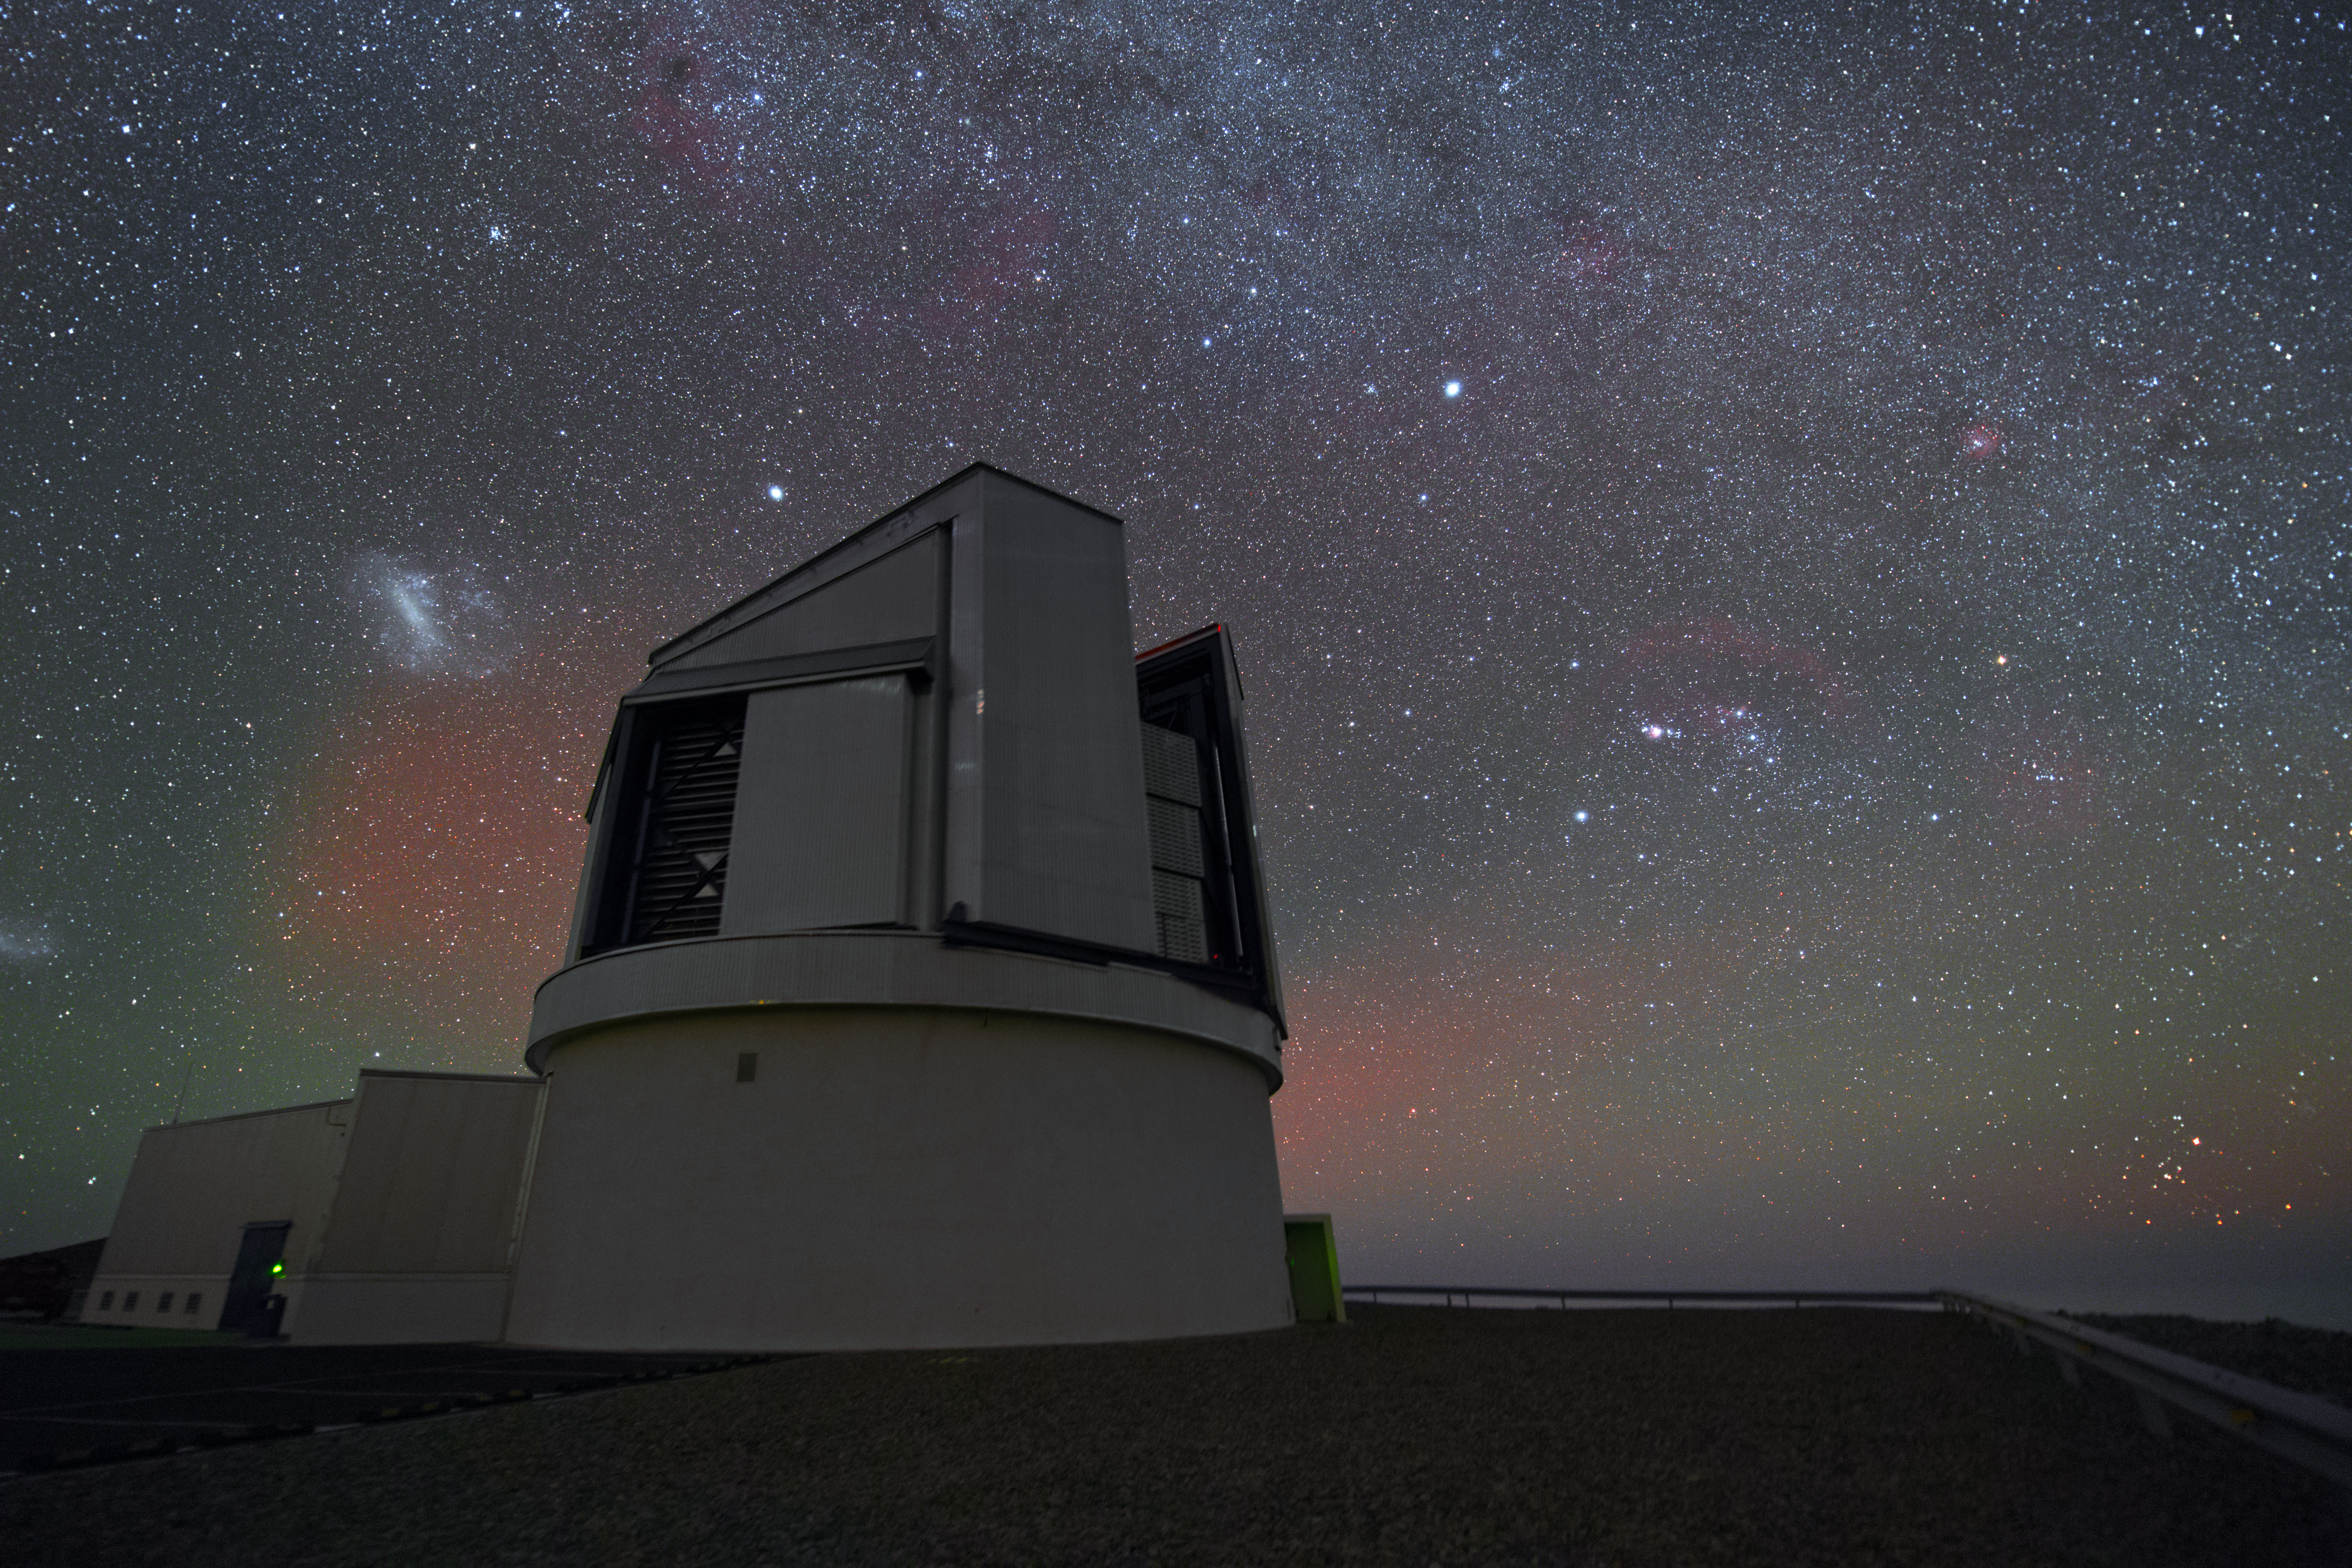

VISTA observing the sky

Even though the VLT is the most famous telescope at the Paranal Observatory, it is by far not the only one. A bit aside from the large Unit Telescopes, VISTA (Visible and Infrared Survey Telescope for Astronomy) is housed. In contrast to its bigger brothers, VISTA’s observing time is totally devoted to mapping the sky systematically.

Credit: Y. Beletsky (LCO)/ESO